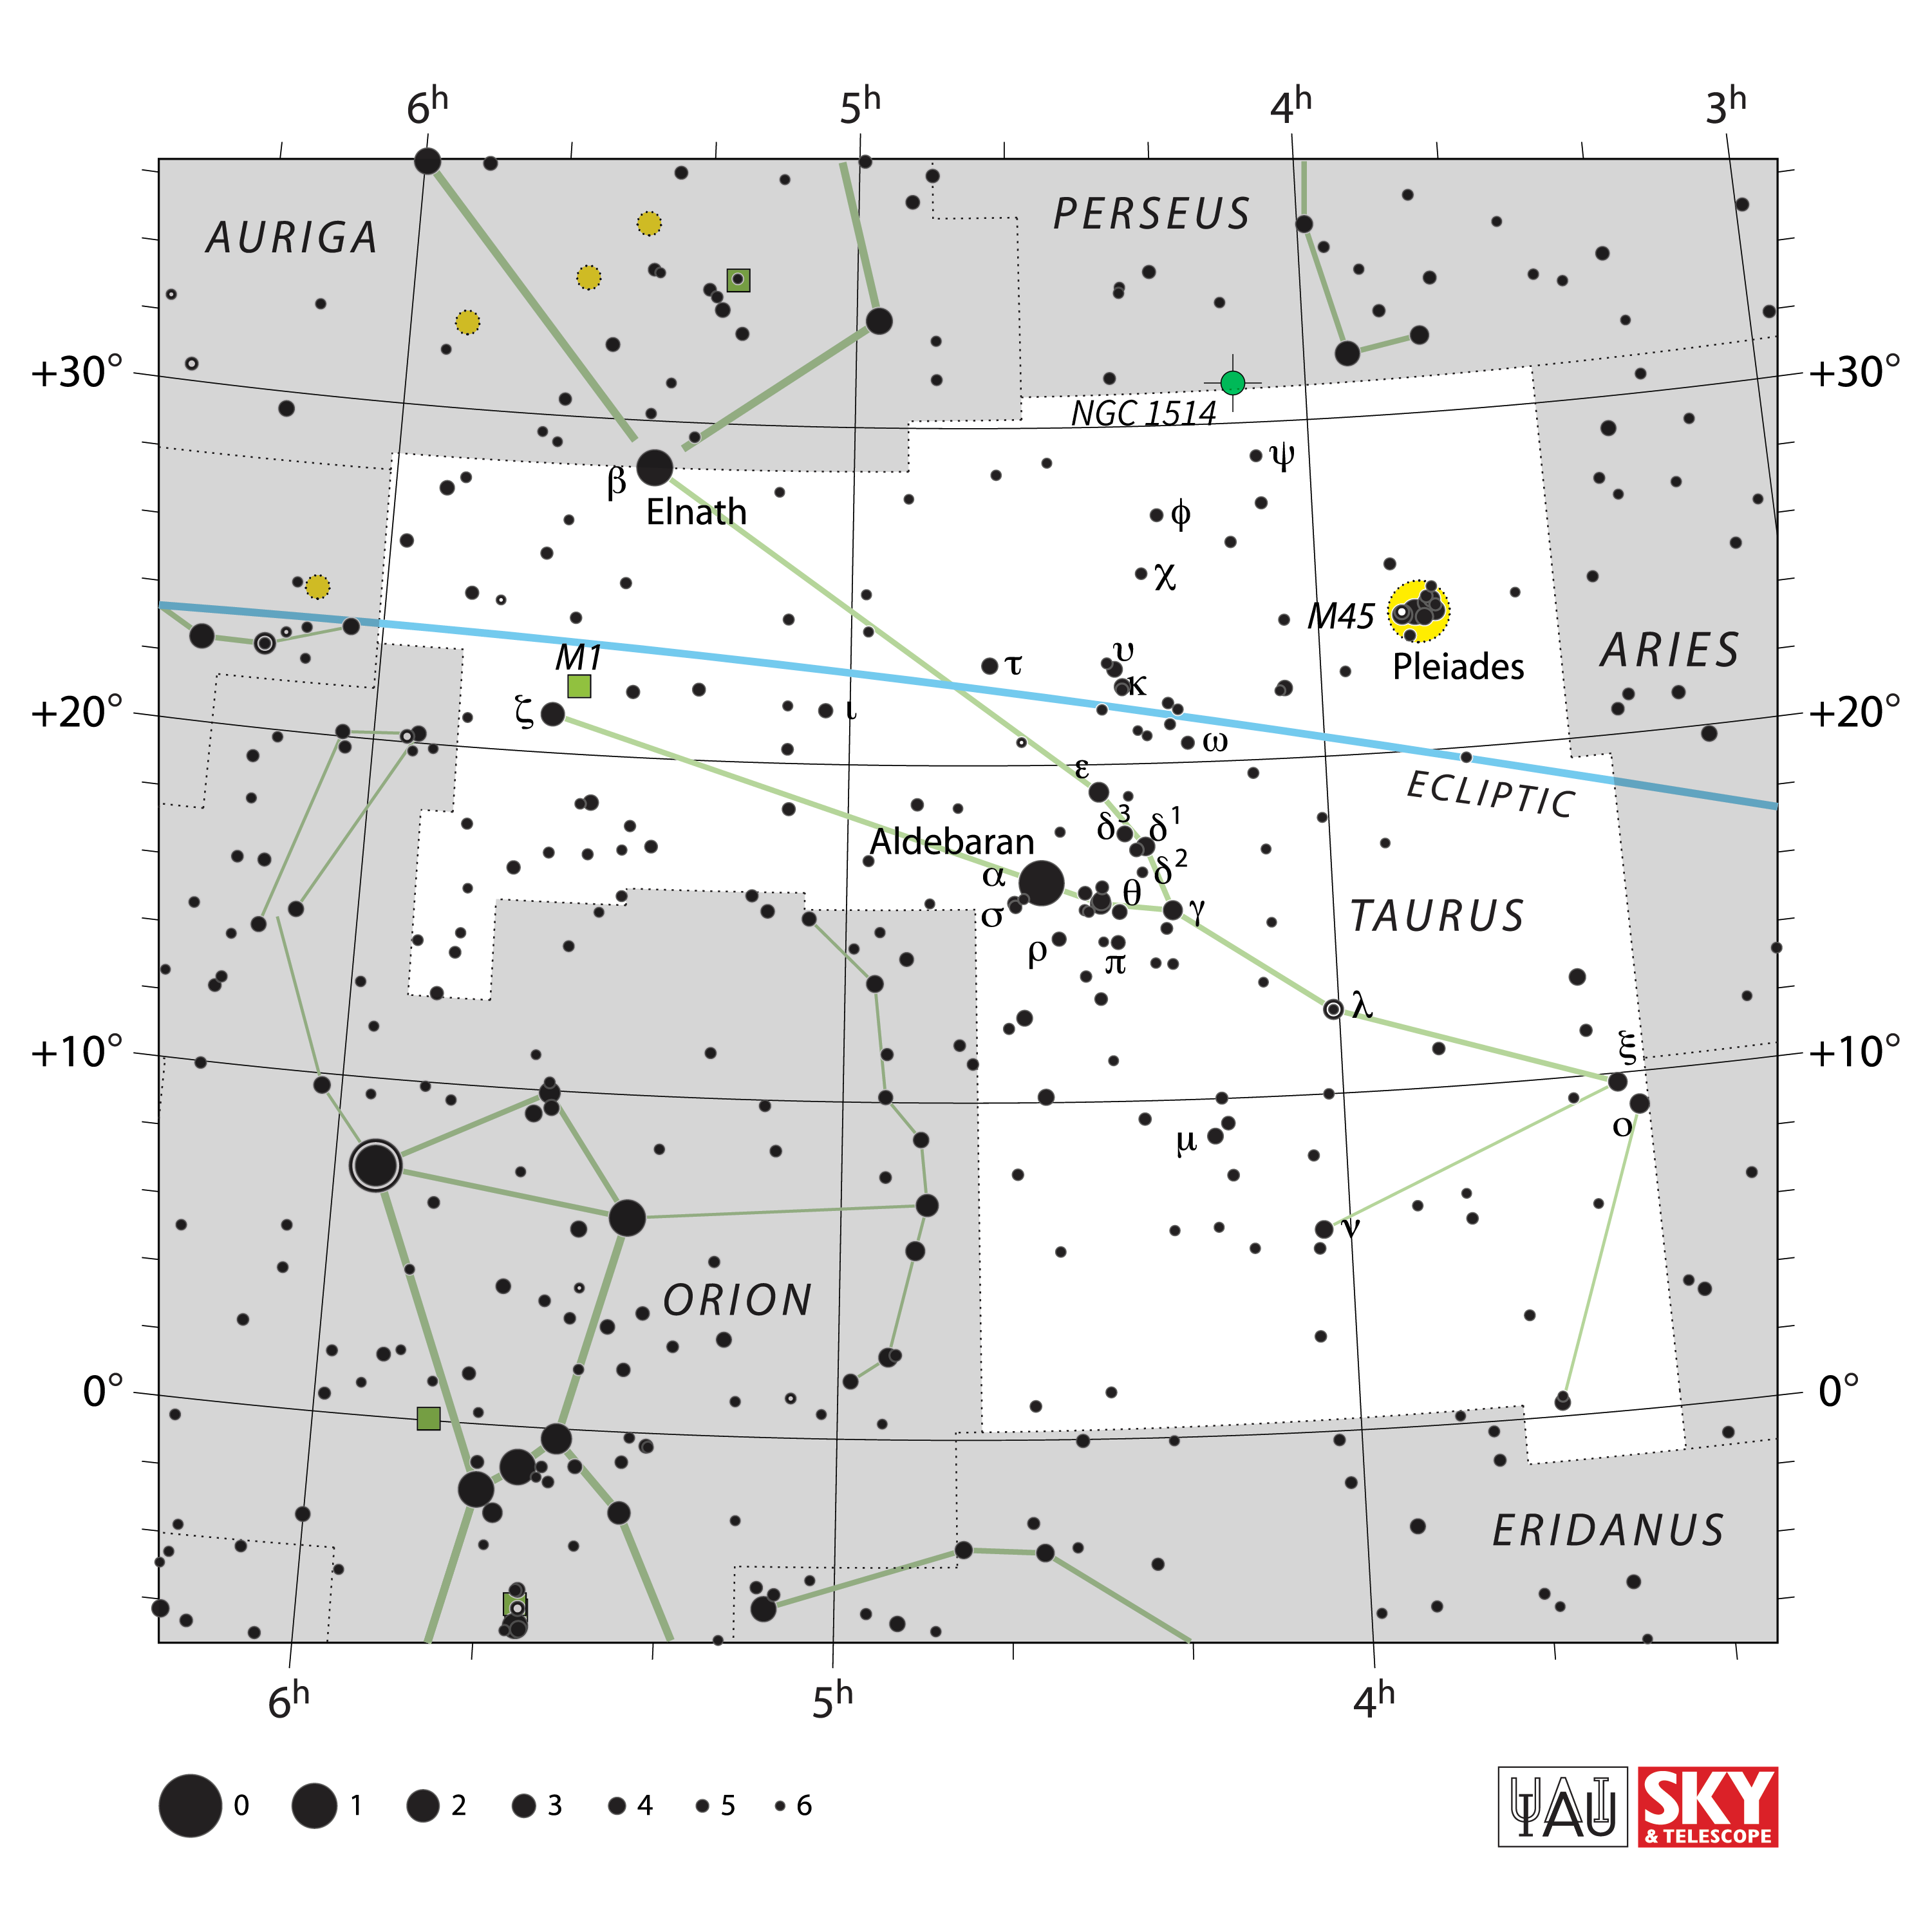

NGC 1514 finder chart

This finder chart shows the location of planetary nebula NGC 1514, nicknamed the Crystal Ball Nebula, in the constellation Taurus, near the border of Perseus.

Credit: NOIRLab/NSF/AURA